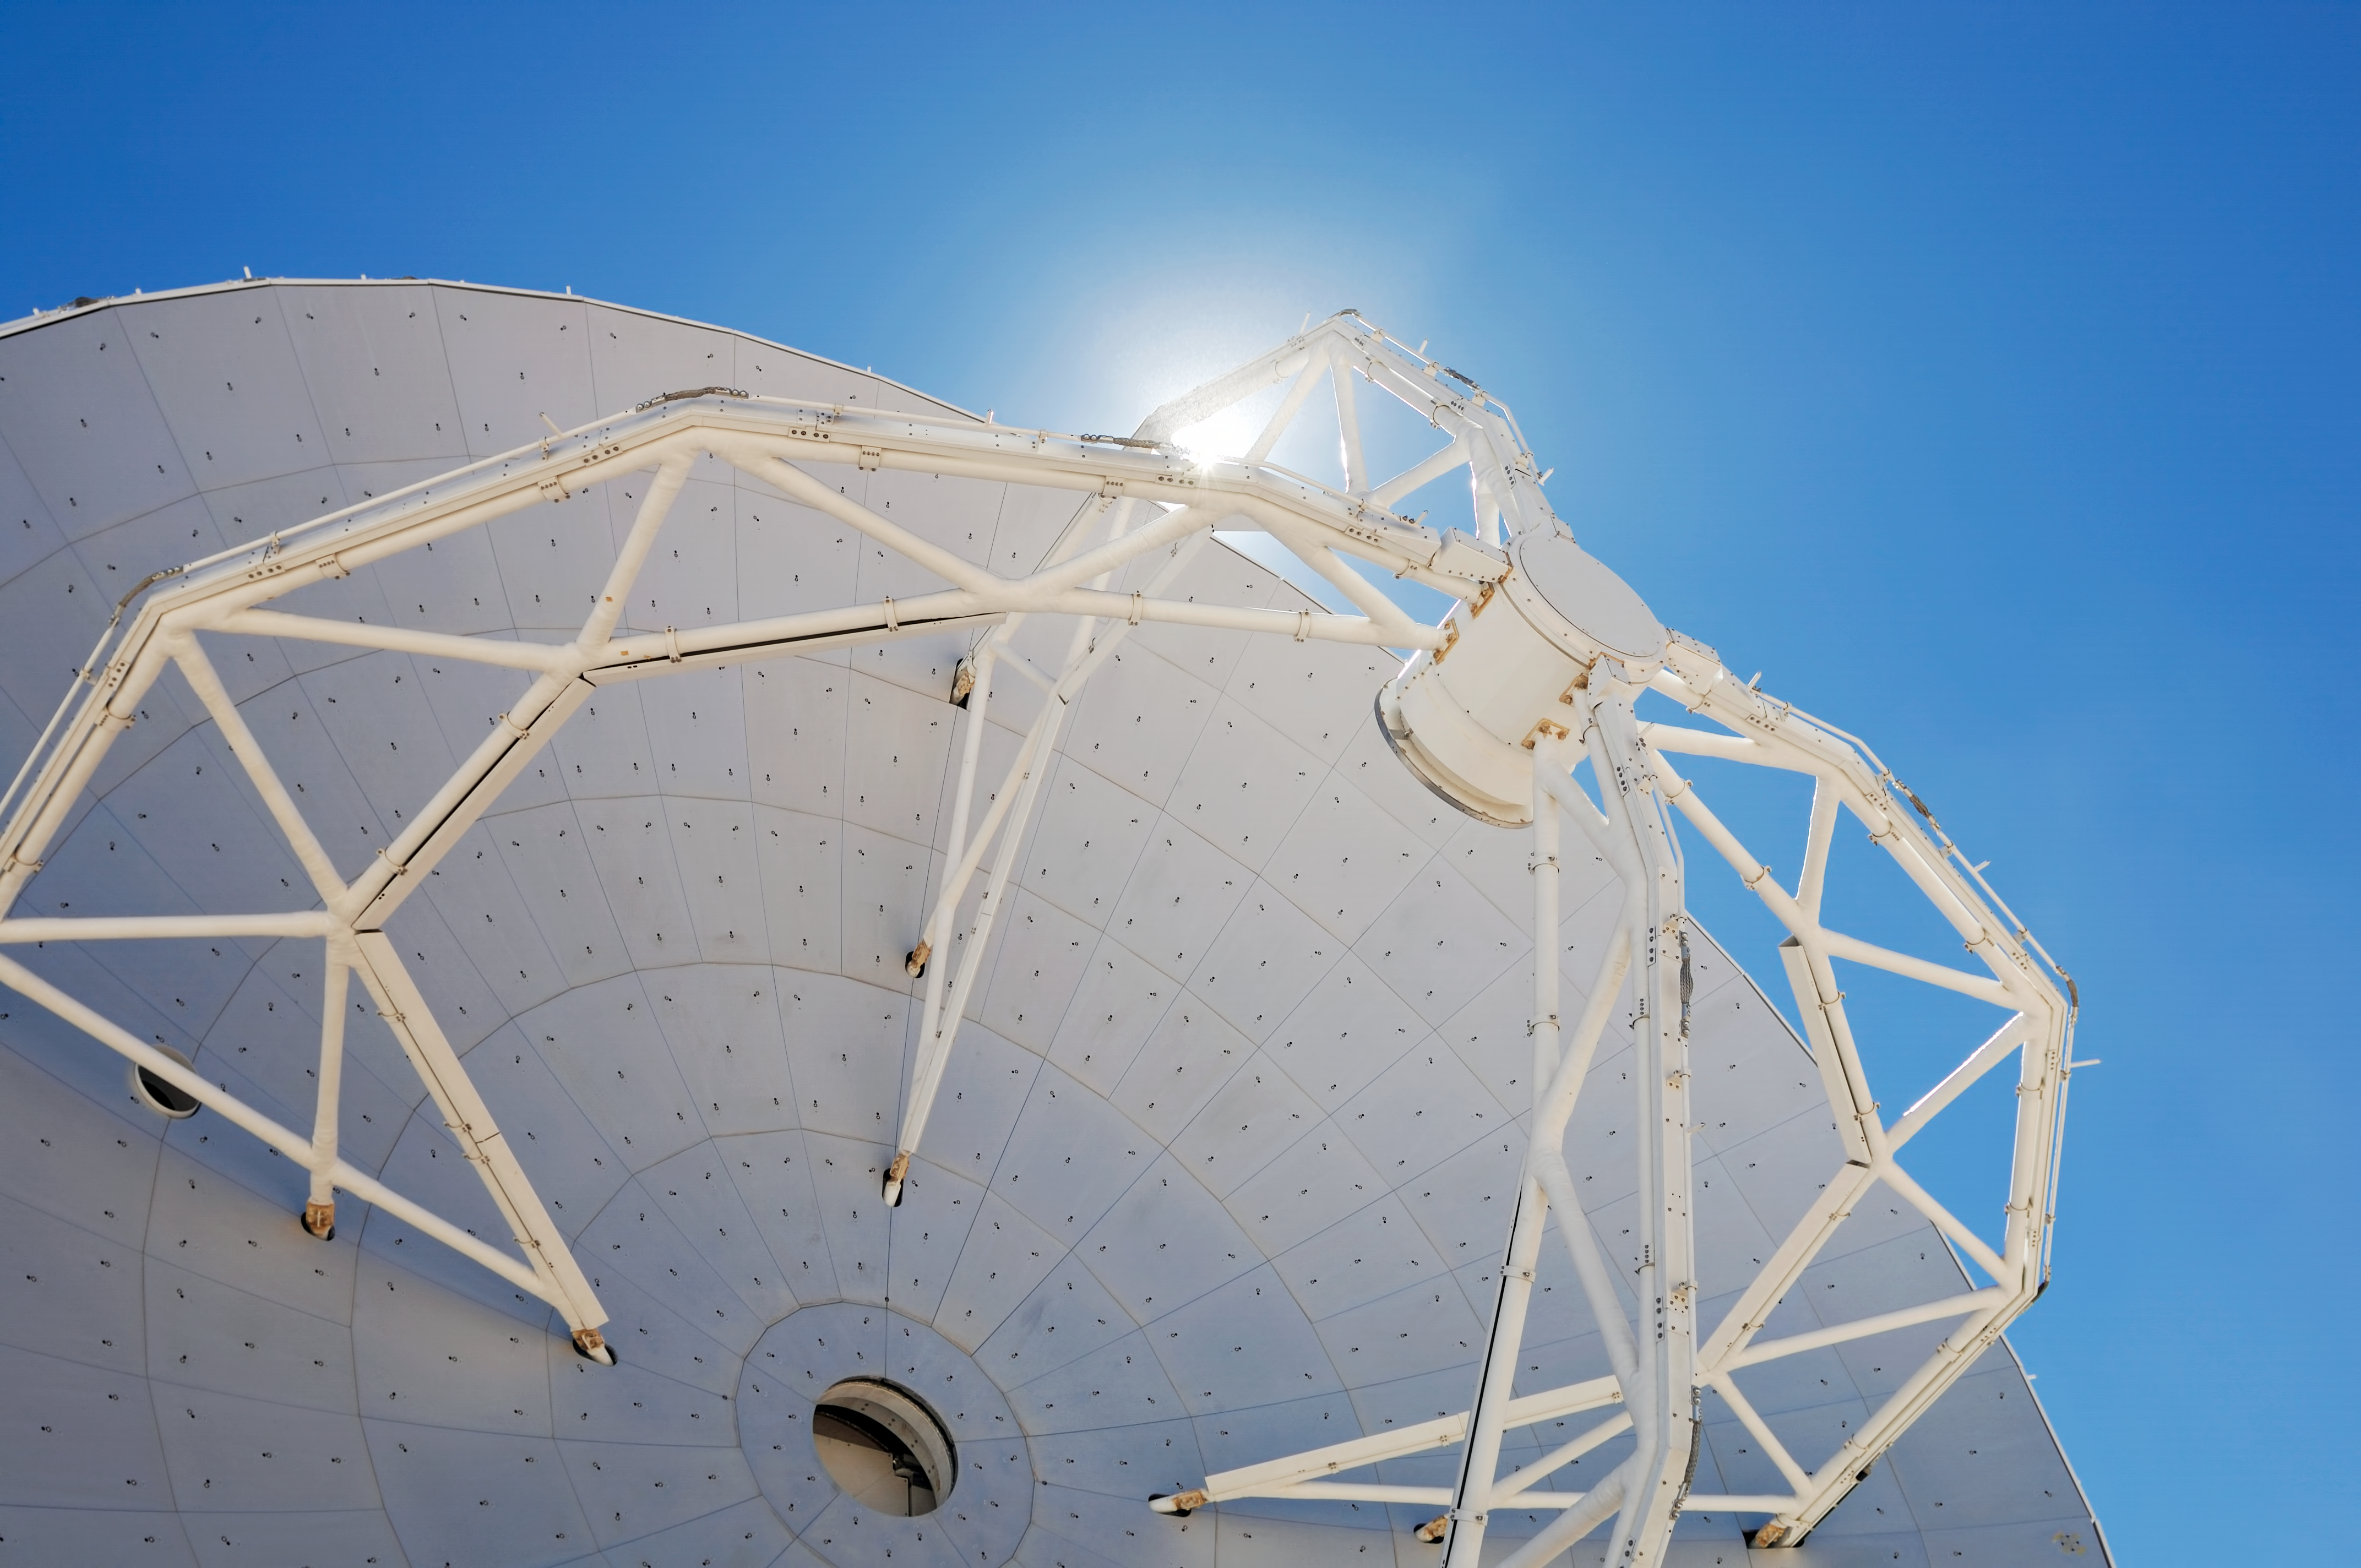

ALMA antenna

The ESO Atacama Large Millimeter Array (ALMA) under construction in Chile.

Credit: ESO/F.Kamphues